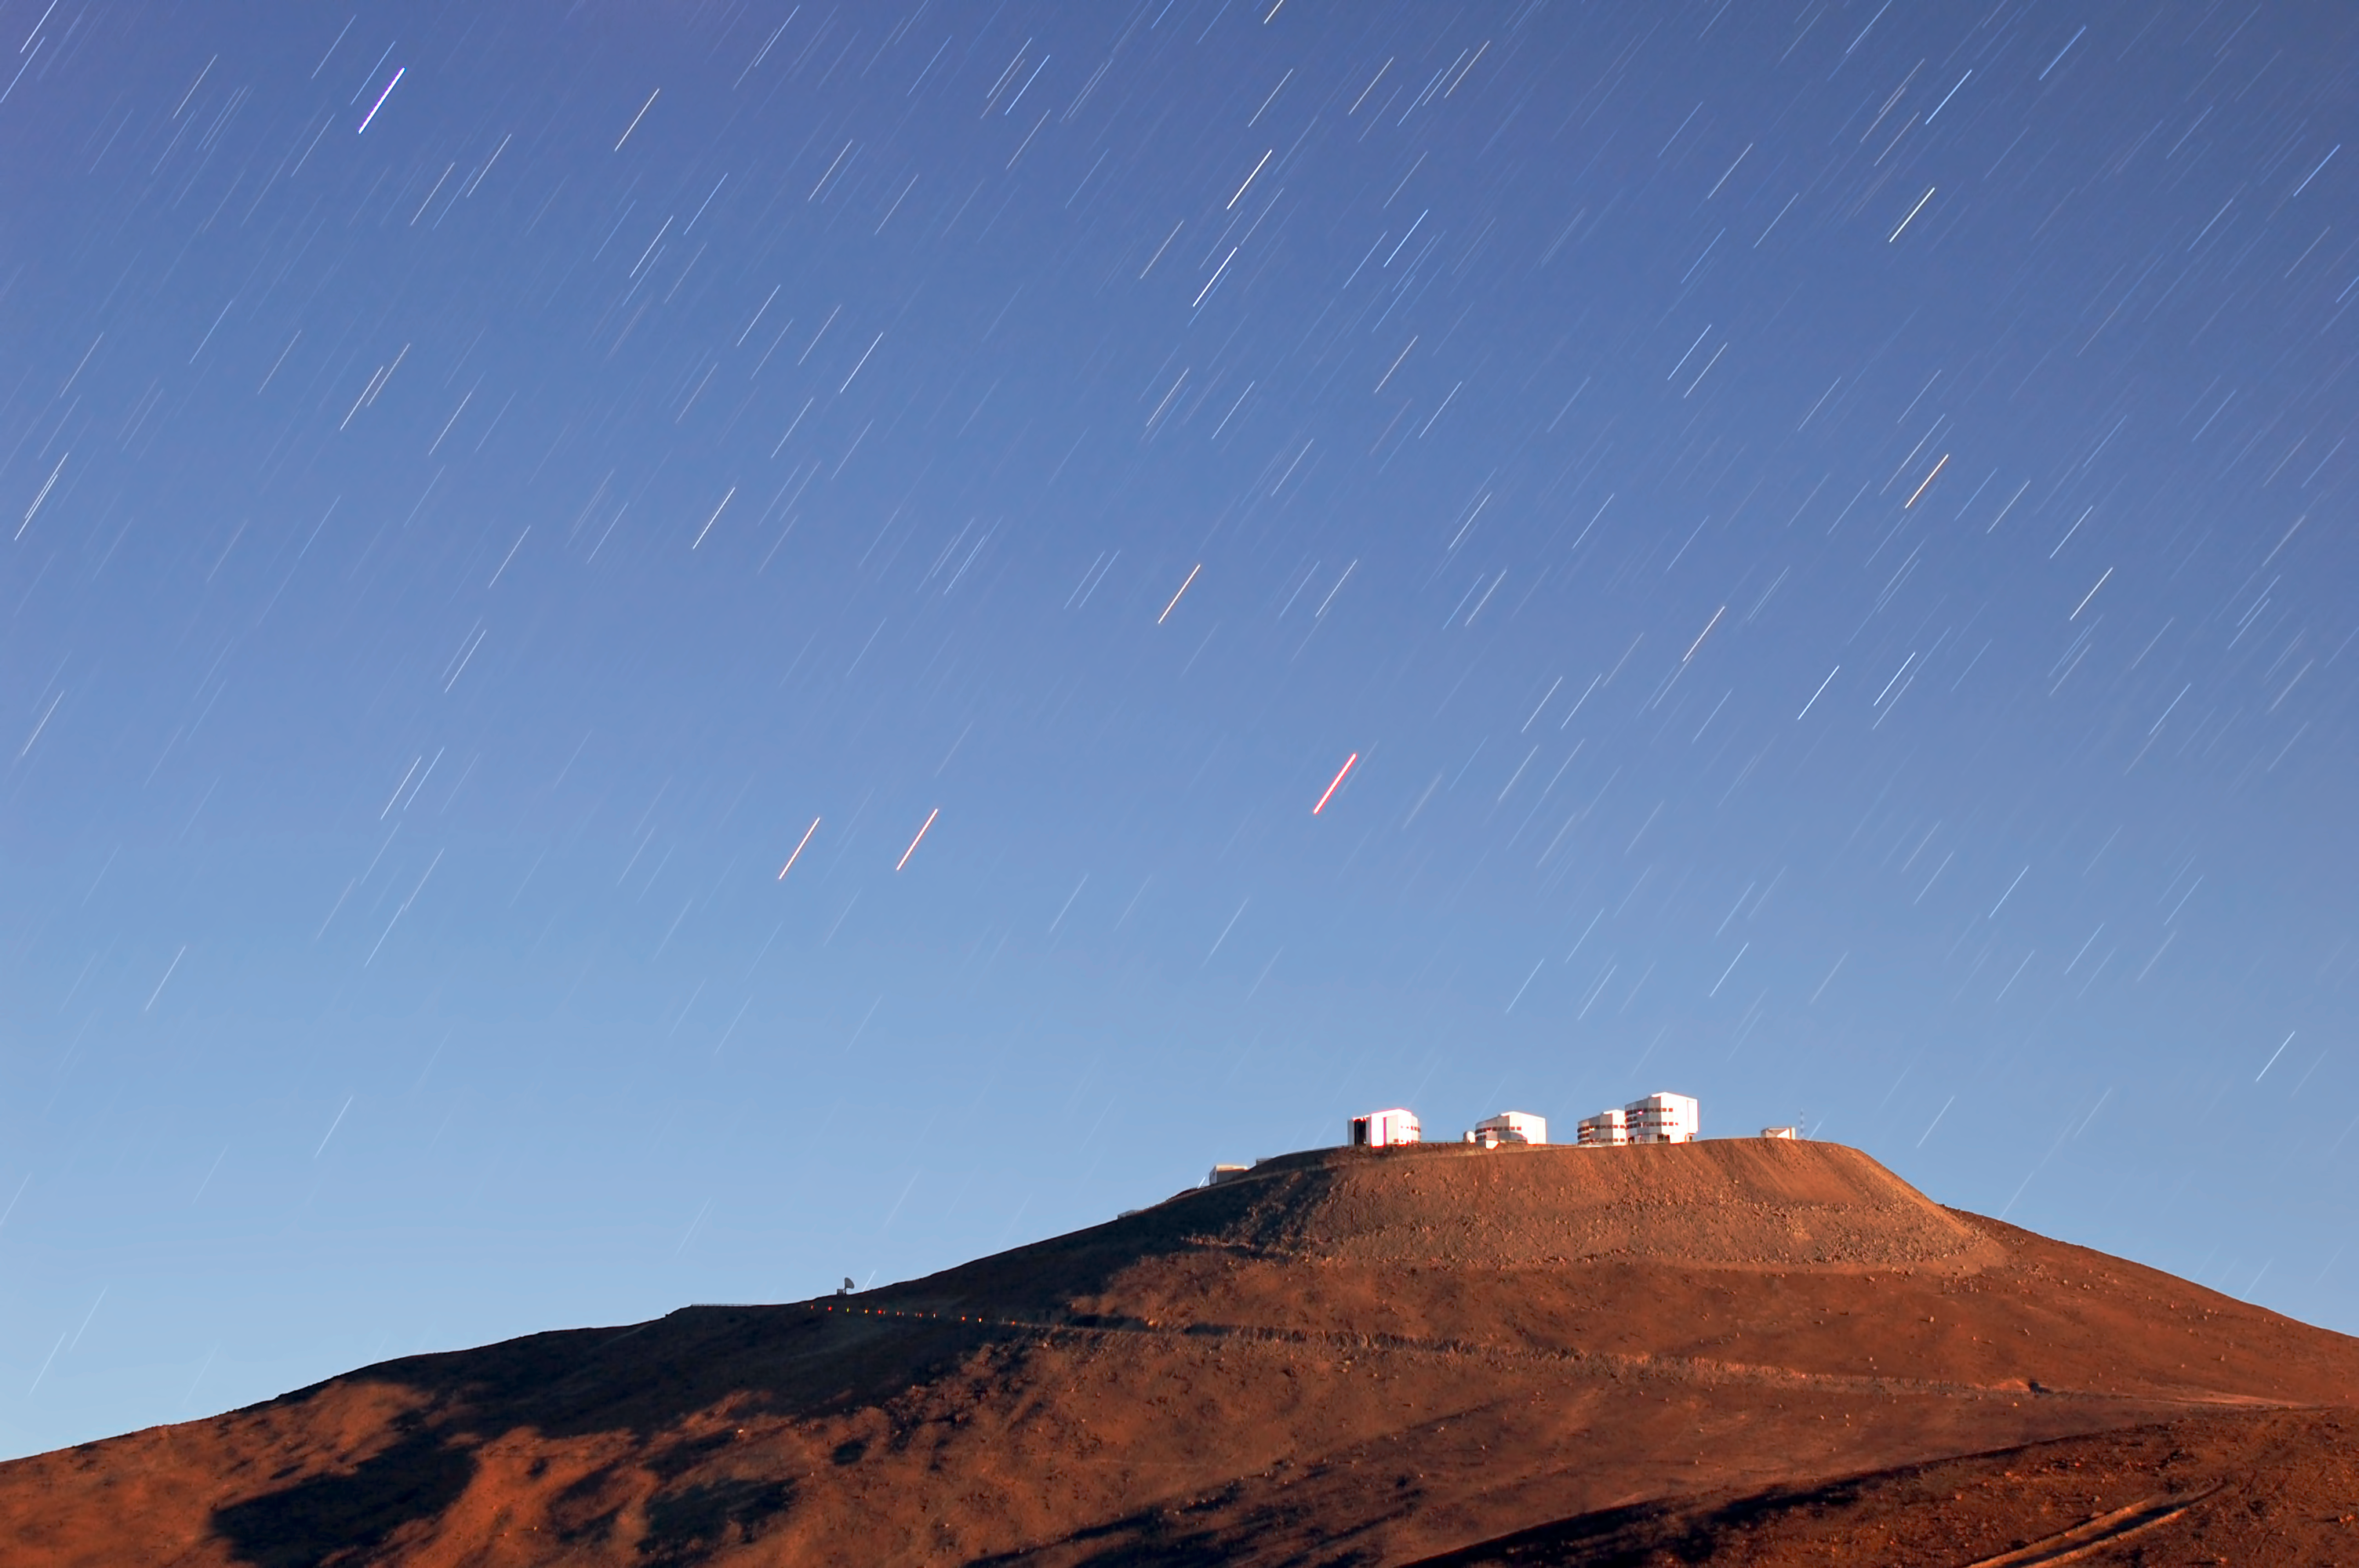

Low Sun

The Moon is low in the sky, glinting off ESO's Very Large Telescope (VLT).

Credit: G. Brammer/ESO